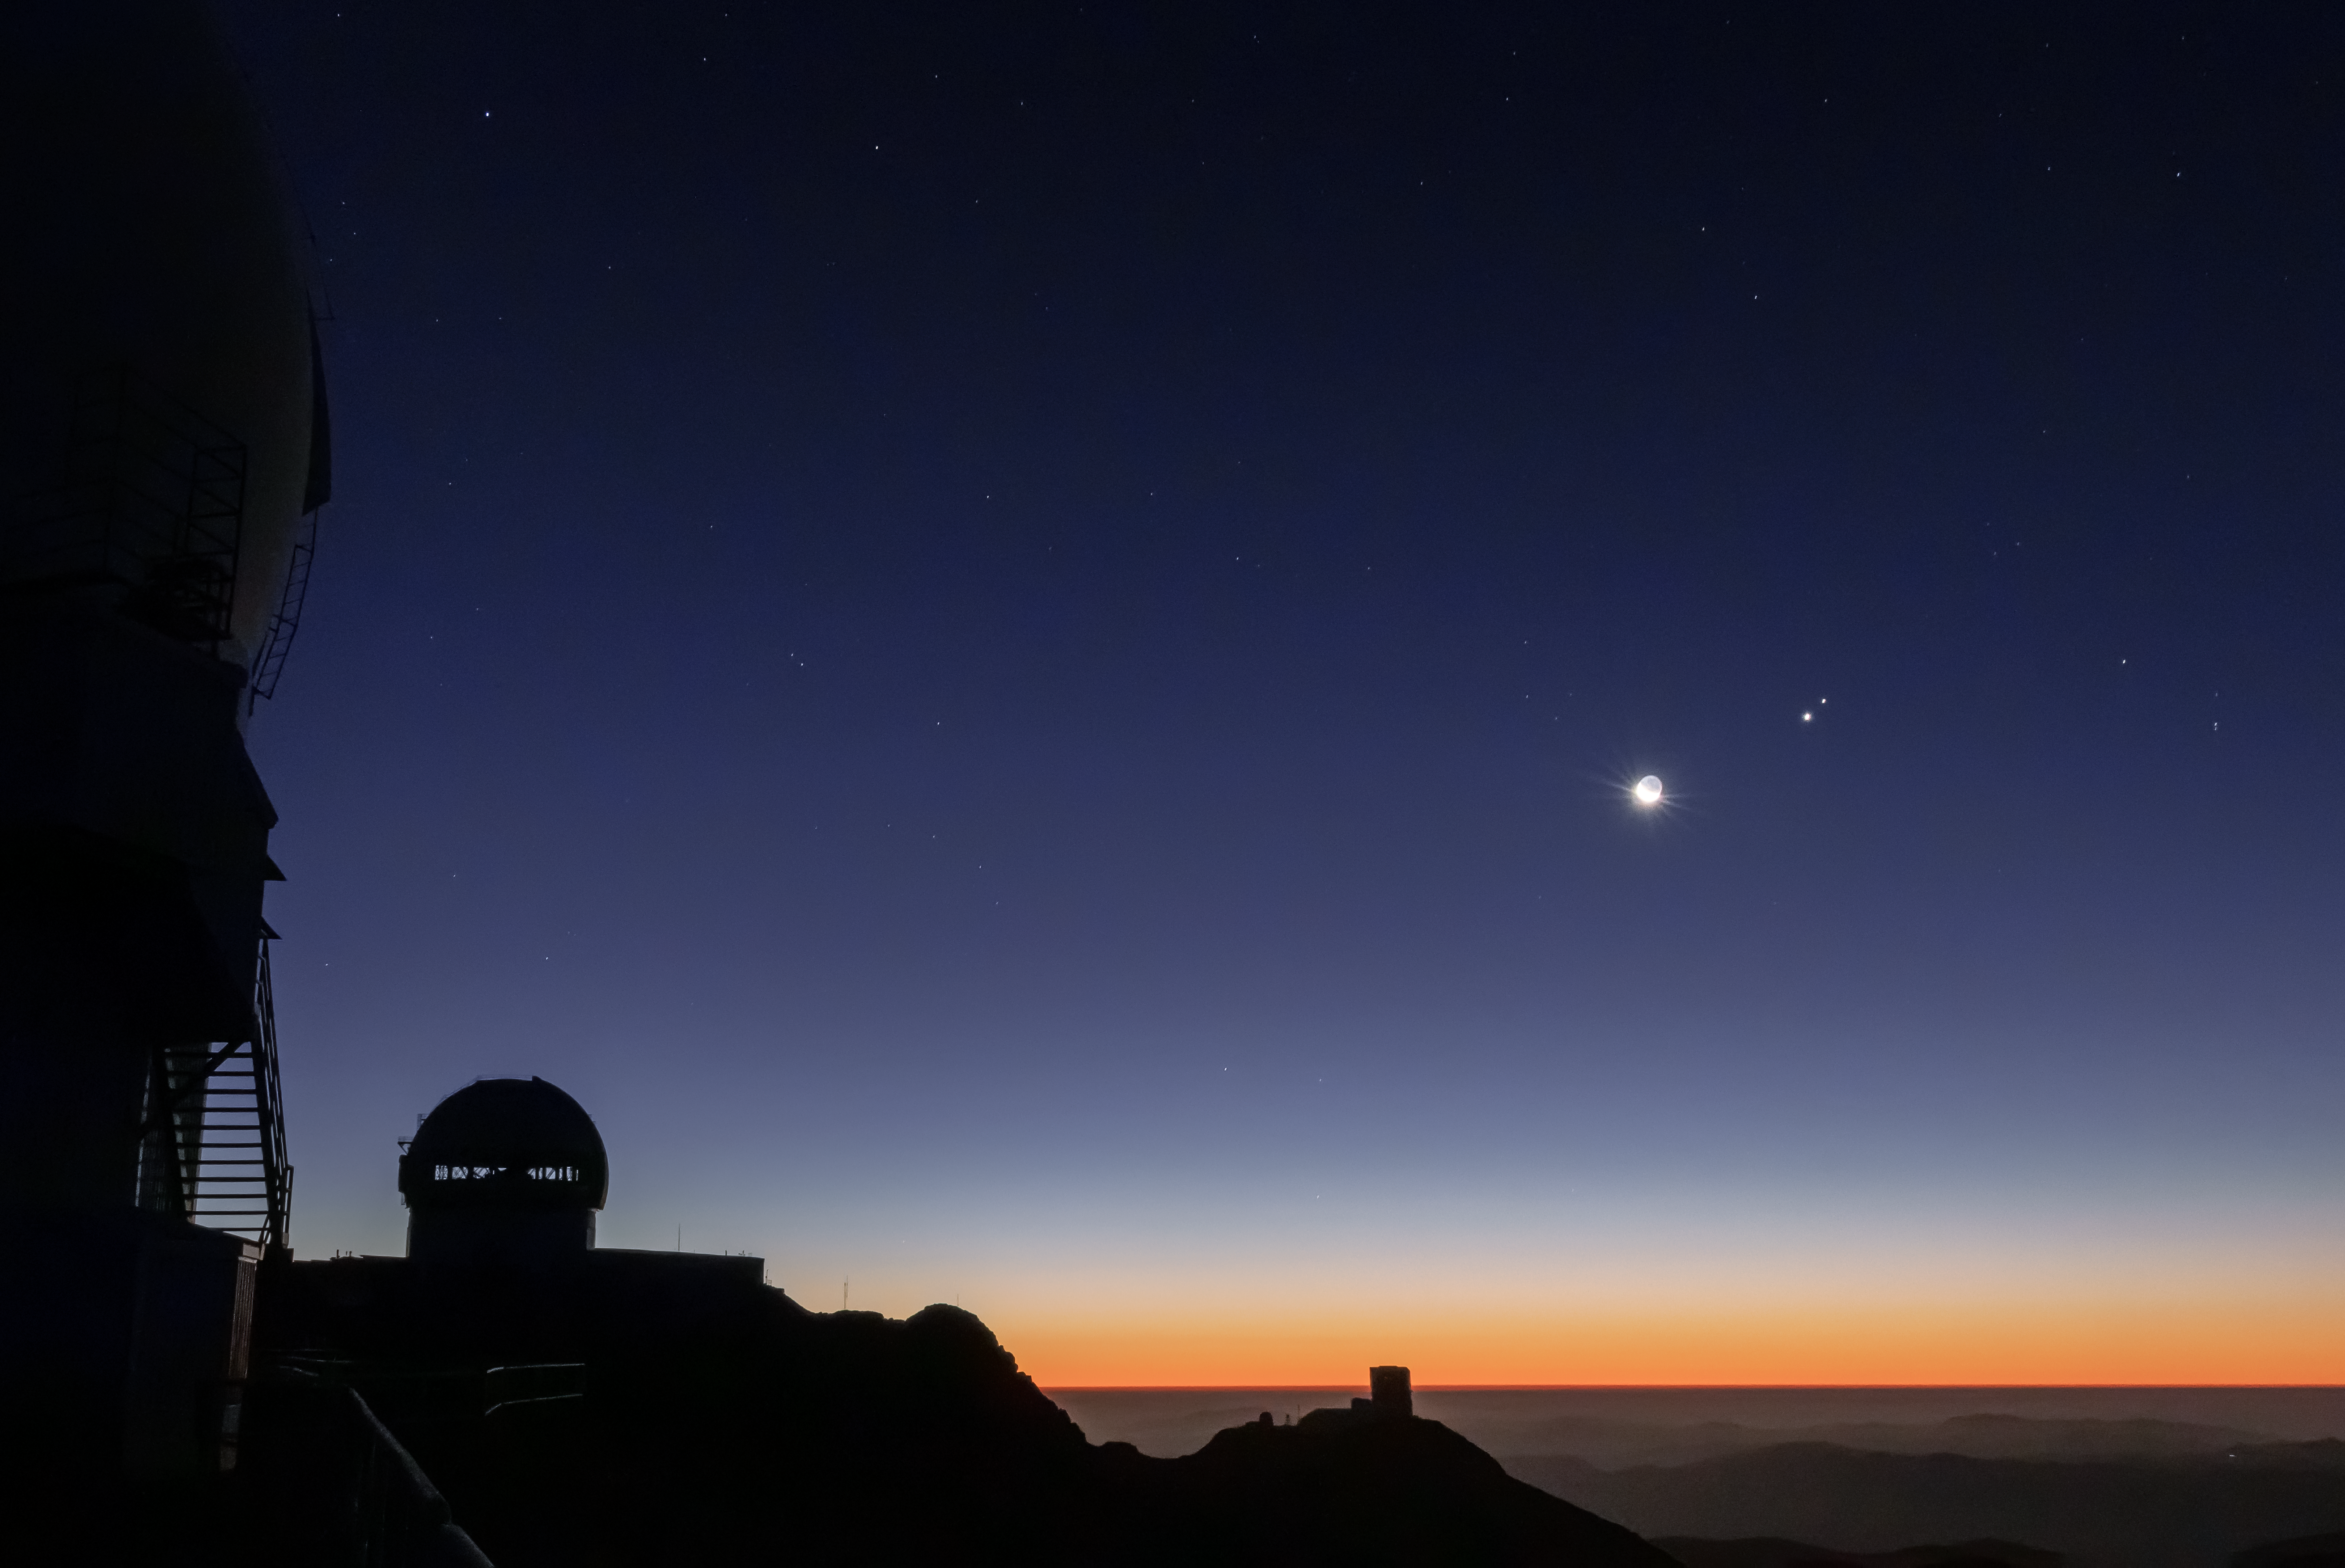

The Great 2020 Conjunction seen from Gemini South

In December 2020 Jupiter and Saturn appear closer in the sky to one another in the nighttime sky than they have for 800 years! Seen from Earth, Jupiter and Saturn seem to be on top of each other, but the two planets are actually 734 million kilometers (456 million miles) apart. This photo was taken on 16 December at Gemini South in Chile.

Credit: C. Corco/international Gemini Observatory/NOIRLab/NSF/AURA